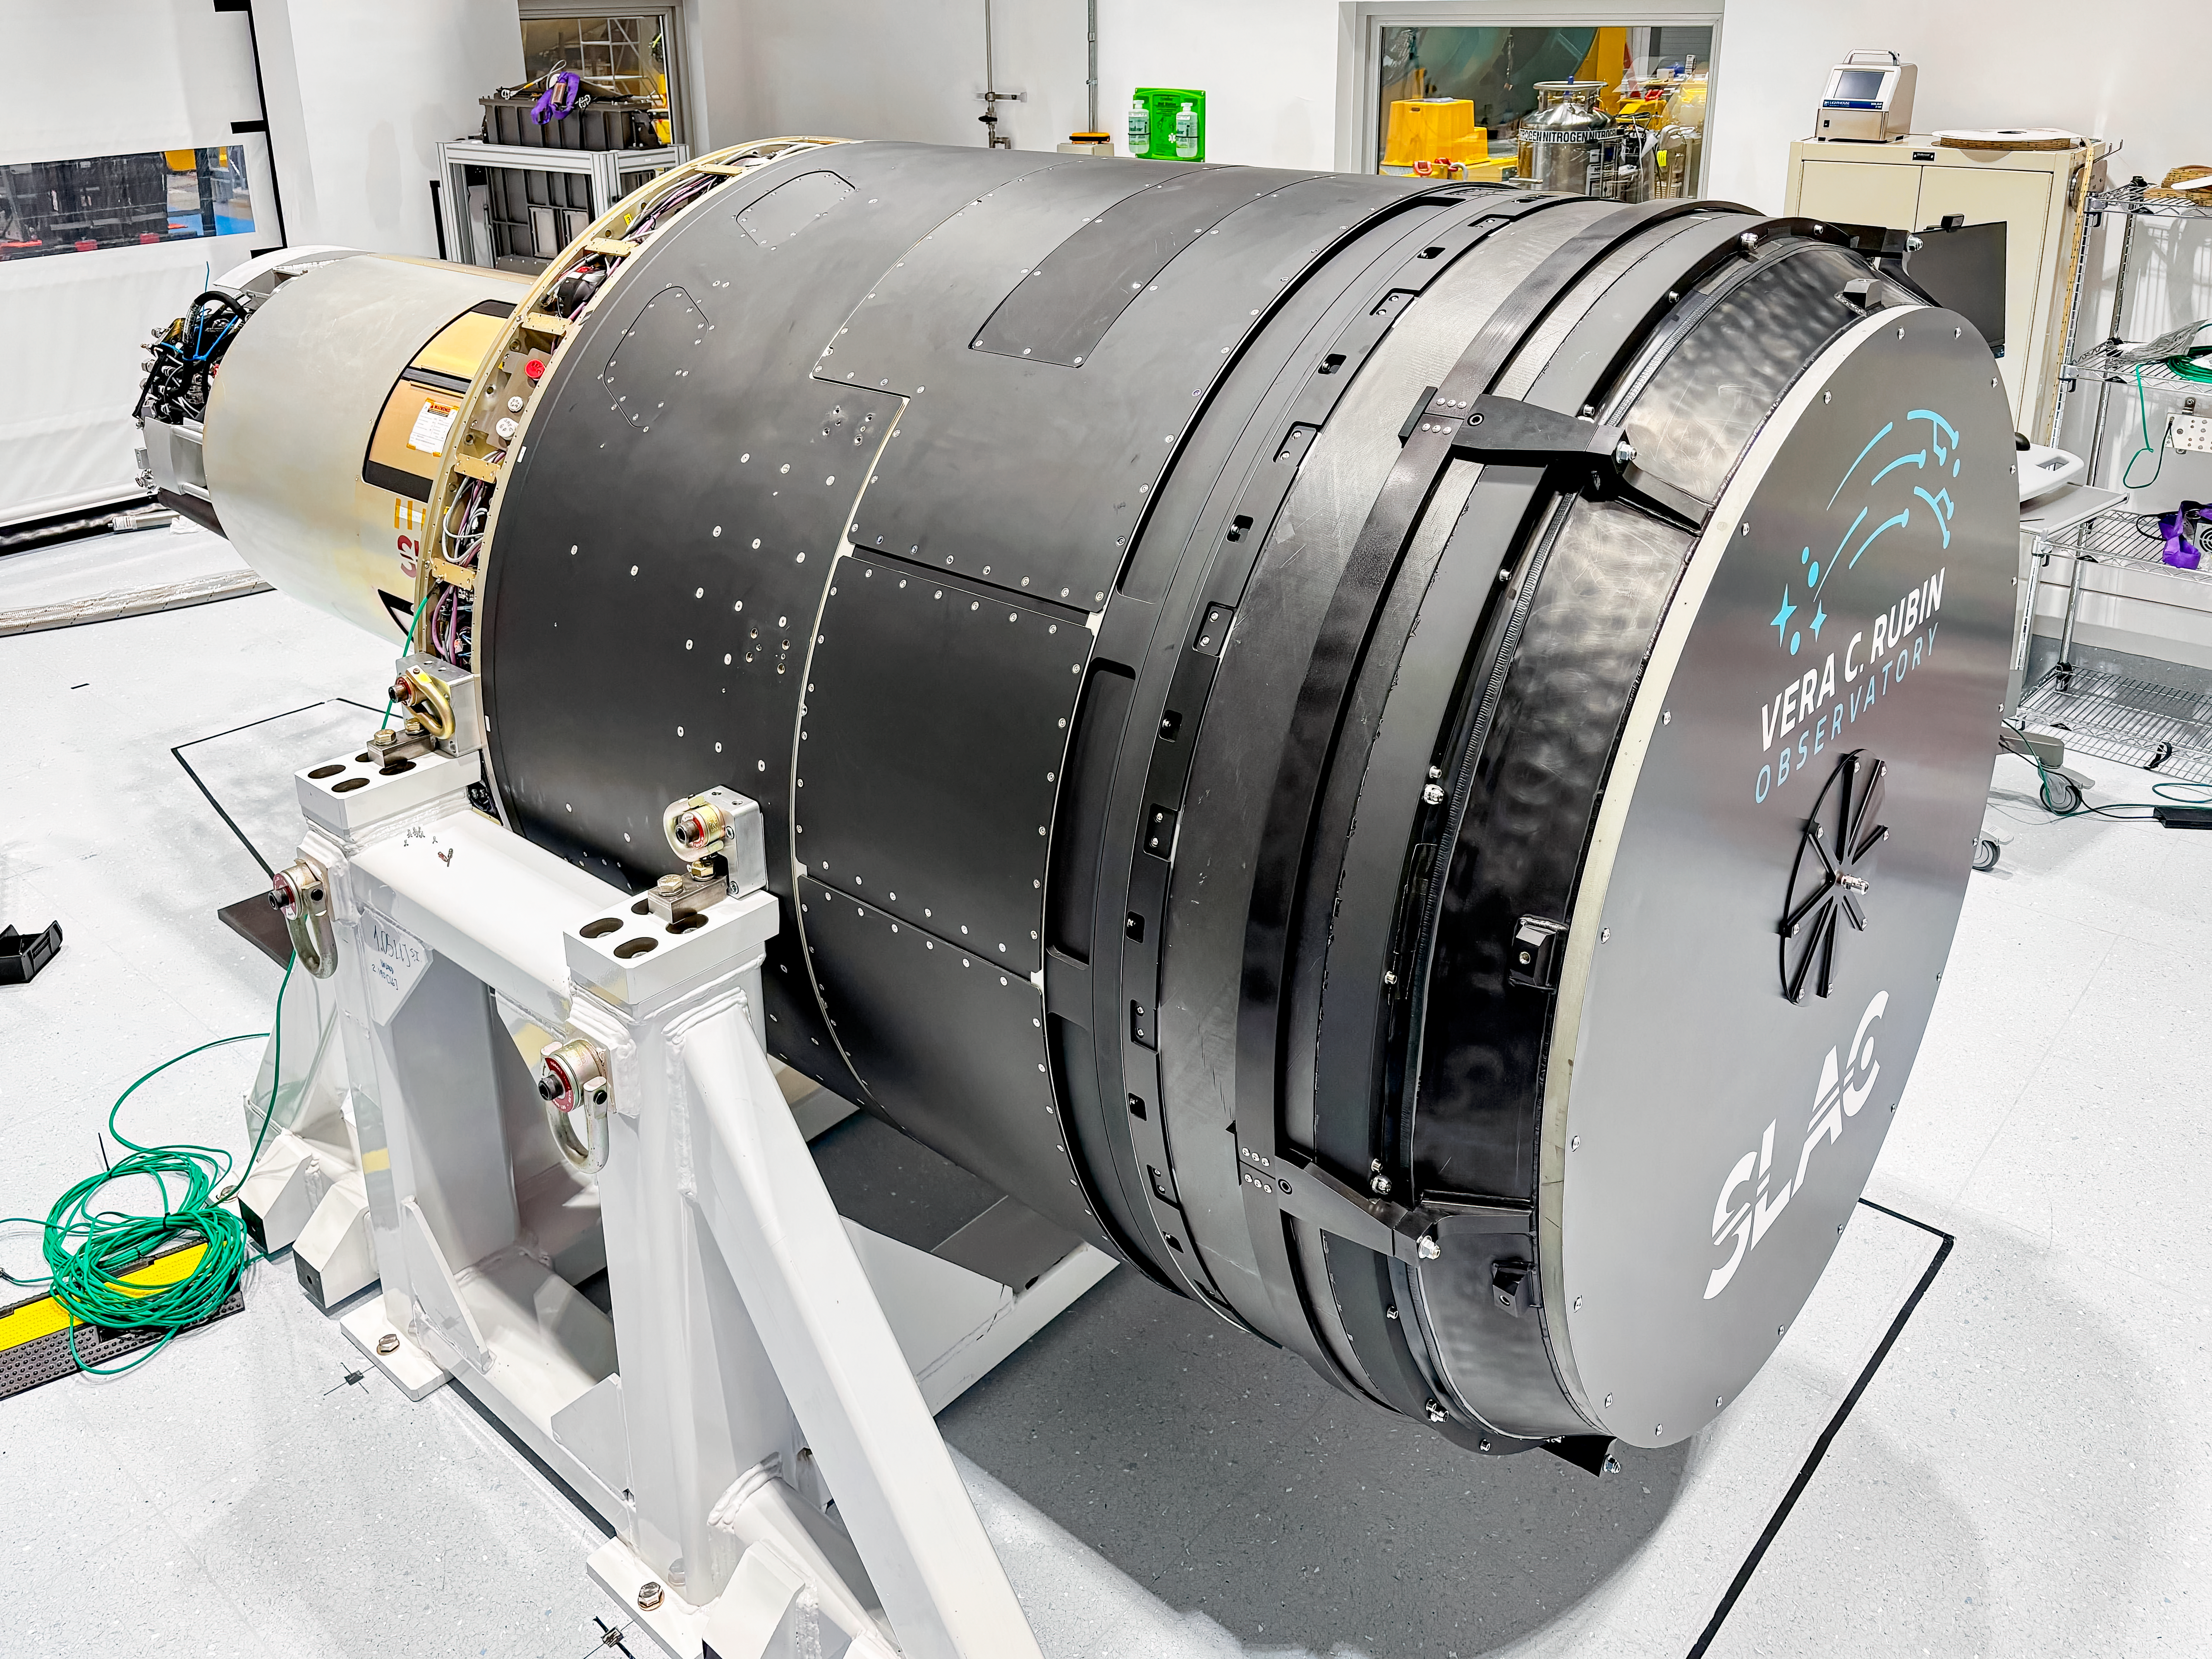

LSST Camera Move

The LSST Camera was moved from the summit clean room and attached to the camera rotator for the first time in February 2025 at NSF-DOE Vera C. Rubin Observatory.

Credit: RubinObs/NOIRLab/SLAC/DOE/NSF/AURA